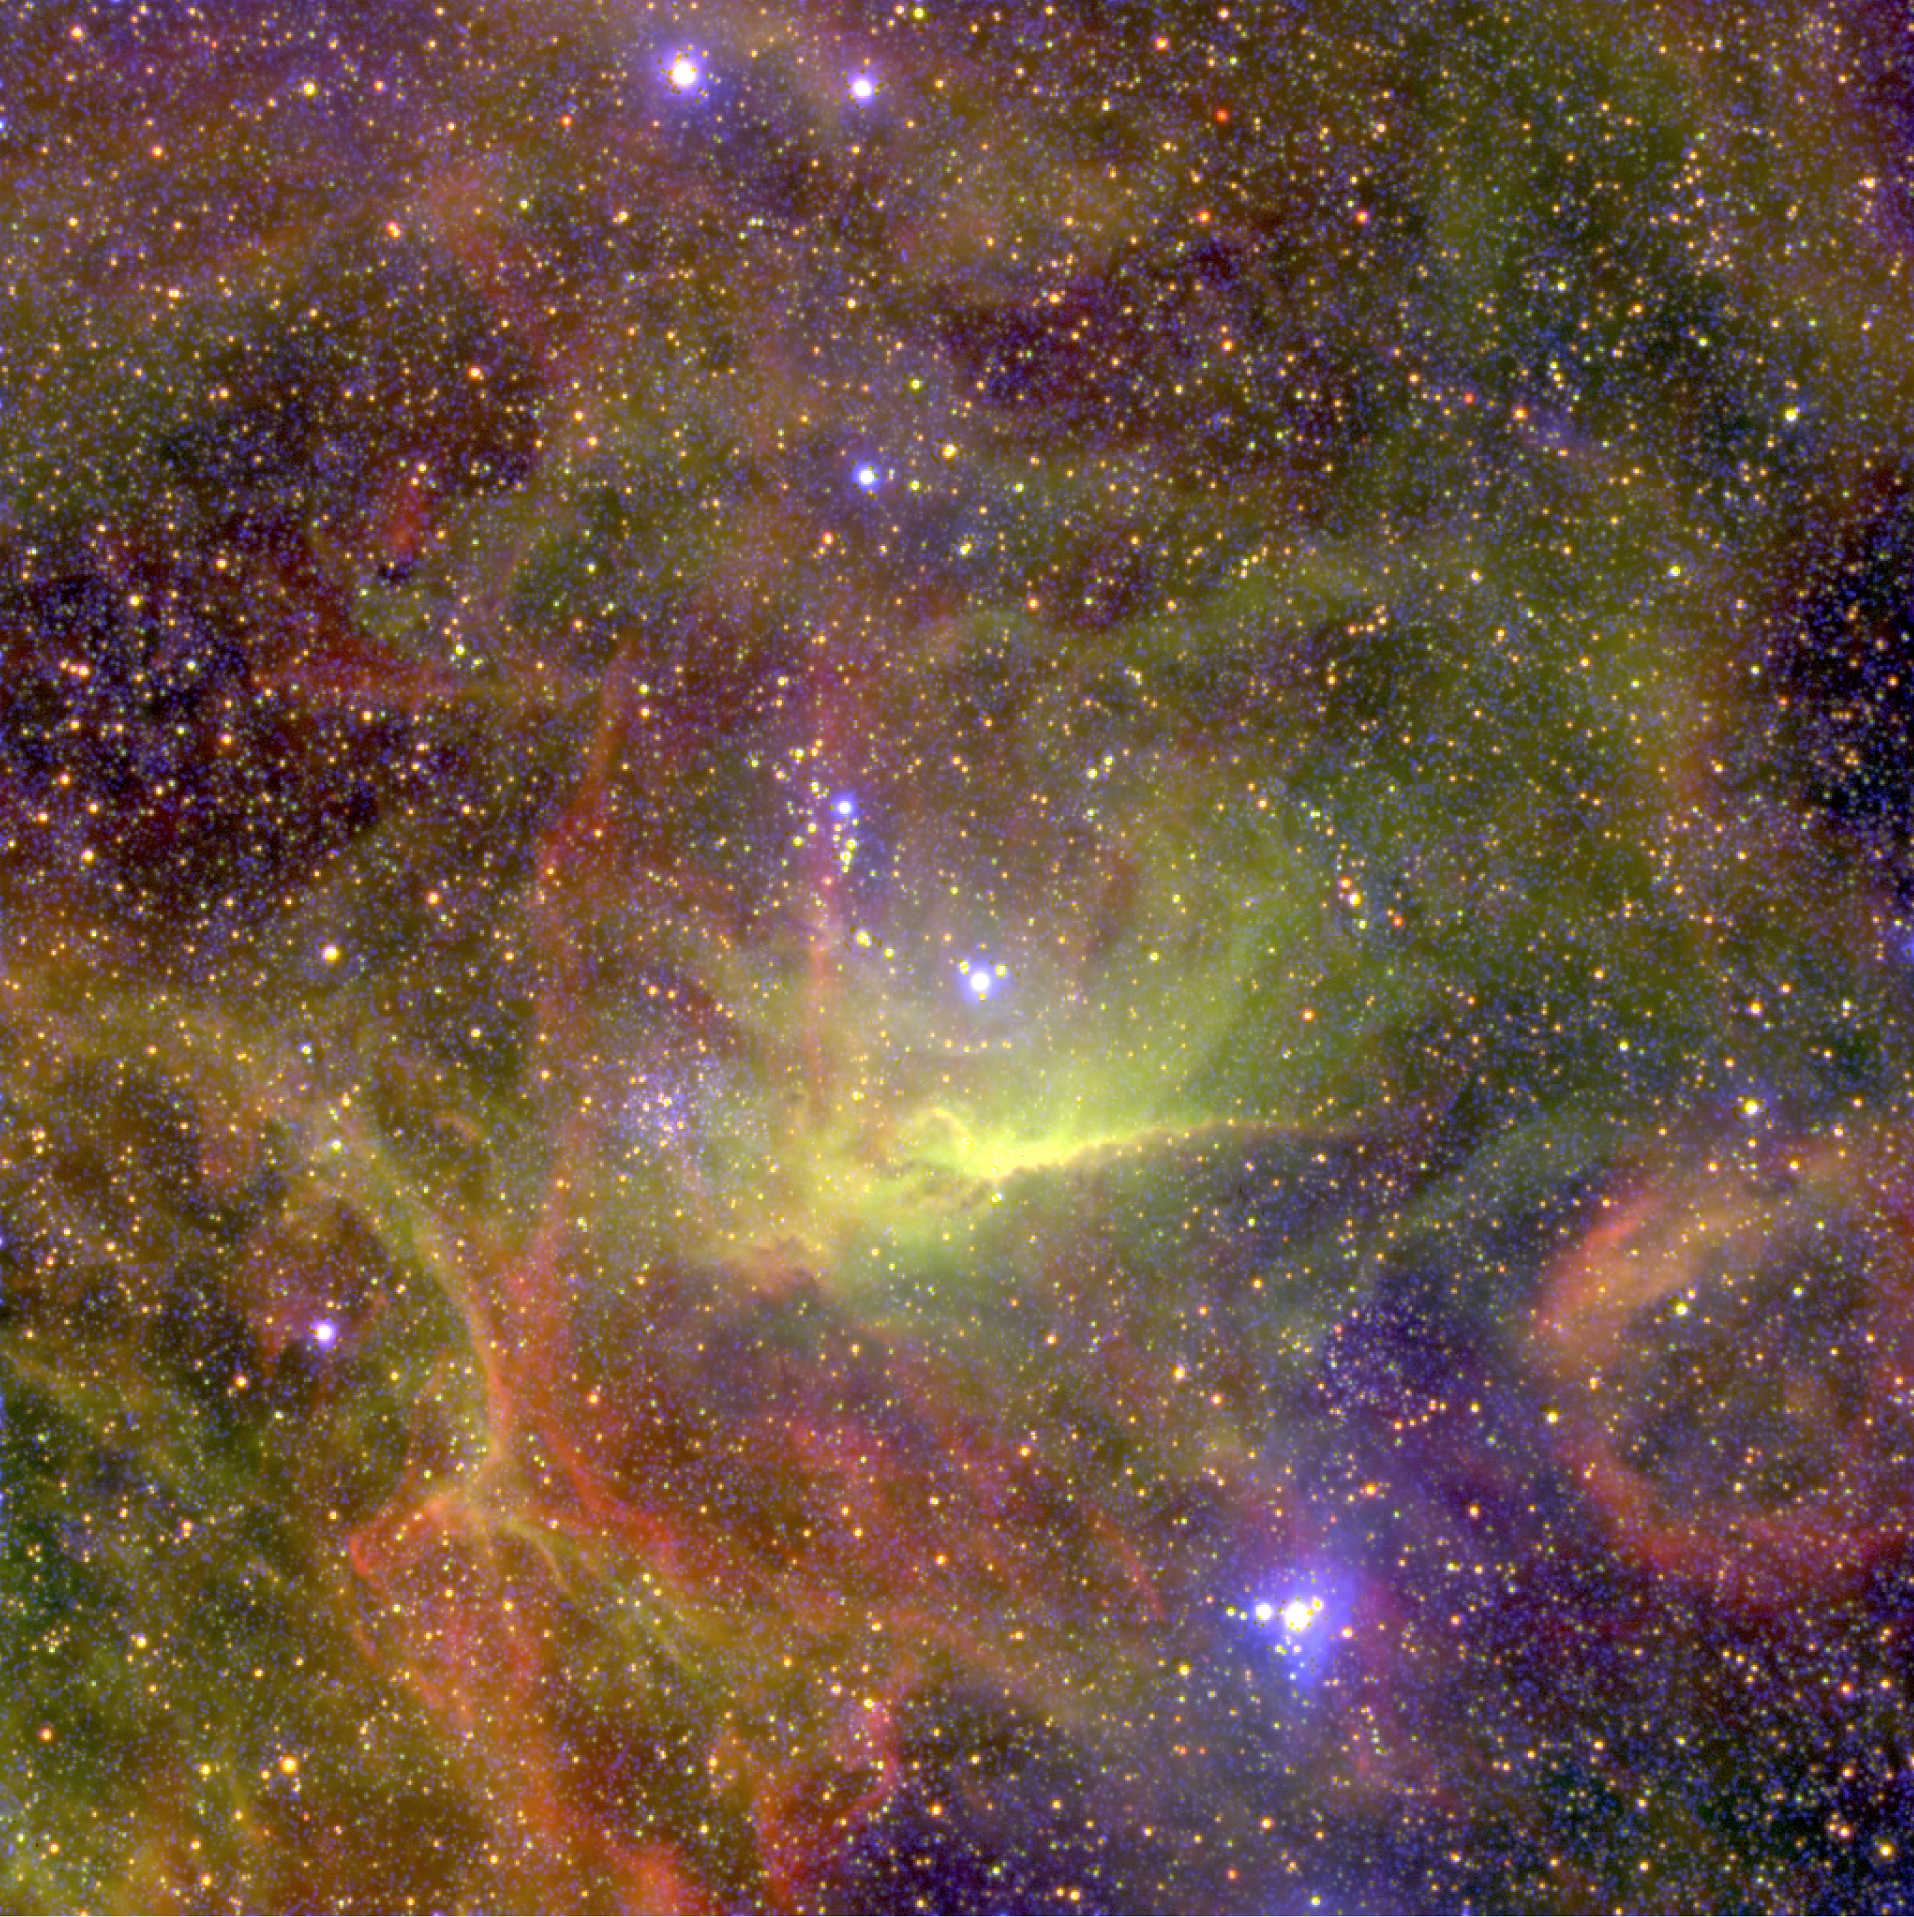

Nebulae near the hot binary star BAT99-49 in the LMC

The nebula around the hot double star BAT99-49 in the Large Magellanic Cloud (LMC), obtained in January 2002 with the FORS1 multi-mode instrument at the 8.2-m VLT MELIPAL telescope at the Paranal Observatory (Chile). It is based on three exposures through narrow-band optical (interference) filters that isolate the light from specific atoms and ions. In this rendering, the blue colour represents the light from singly ionized Helium (He II; wavelength 468.6 nm; exposure time 45 min), green corresponds to doubly ionized oxygen ([O III]; 495.7 + 500.7 nm; 5 min) and red to hydrogen atoms (H; H-alpha line at 656.2 nm; 5 min). Of these three ions, He II is the tracer of high excitation, i.e. the bluest areas of the nebula are the hottest. The sky field measures 400 x 400 square arcsec ; the original pixel size on the 2k x 2k CCD is 0.23 arcsec. North is up and east to the left.

Credit: ESO